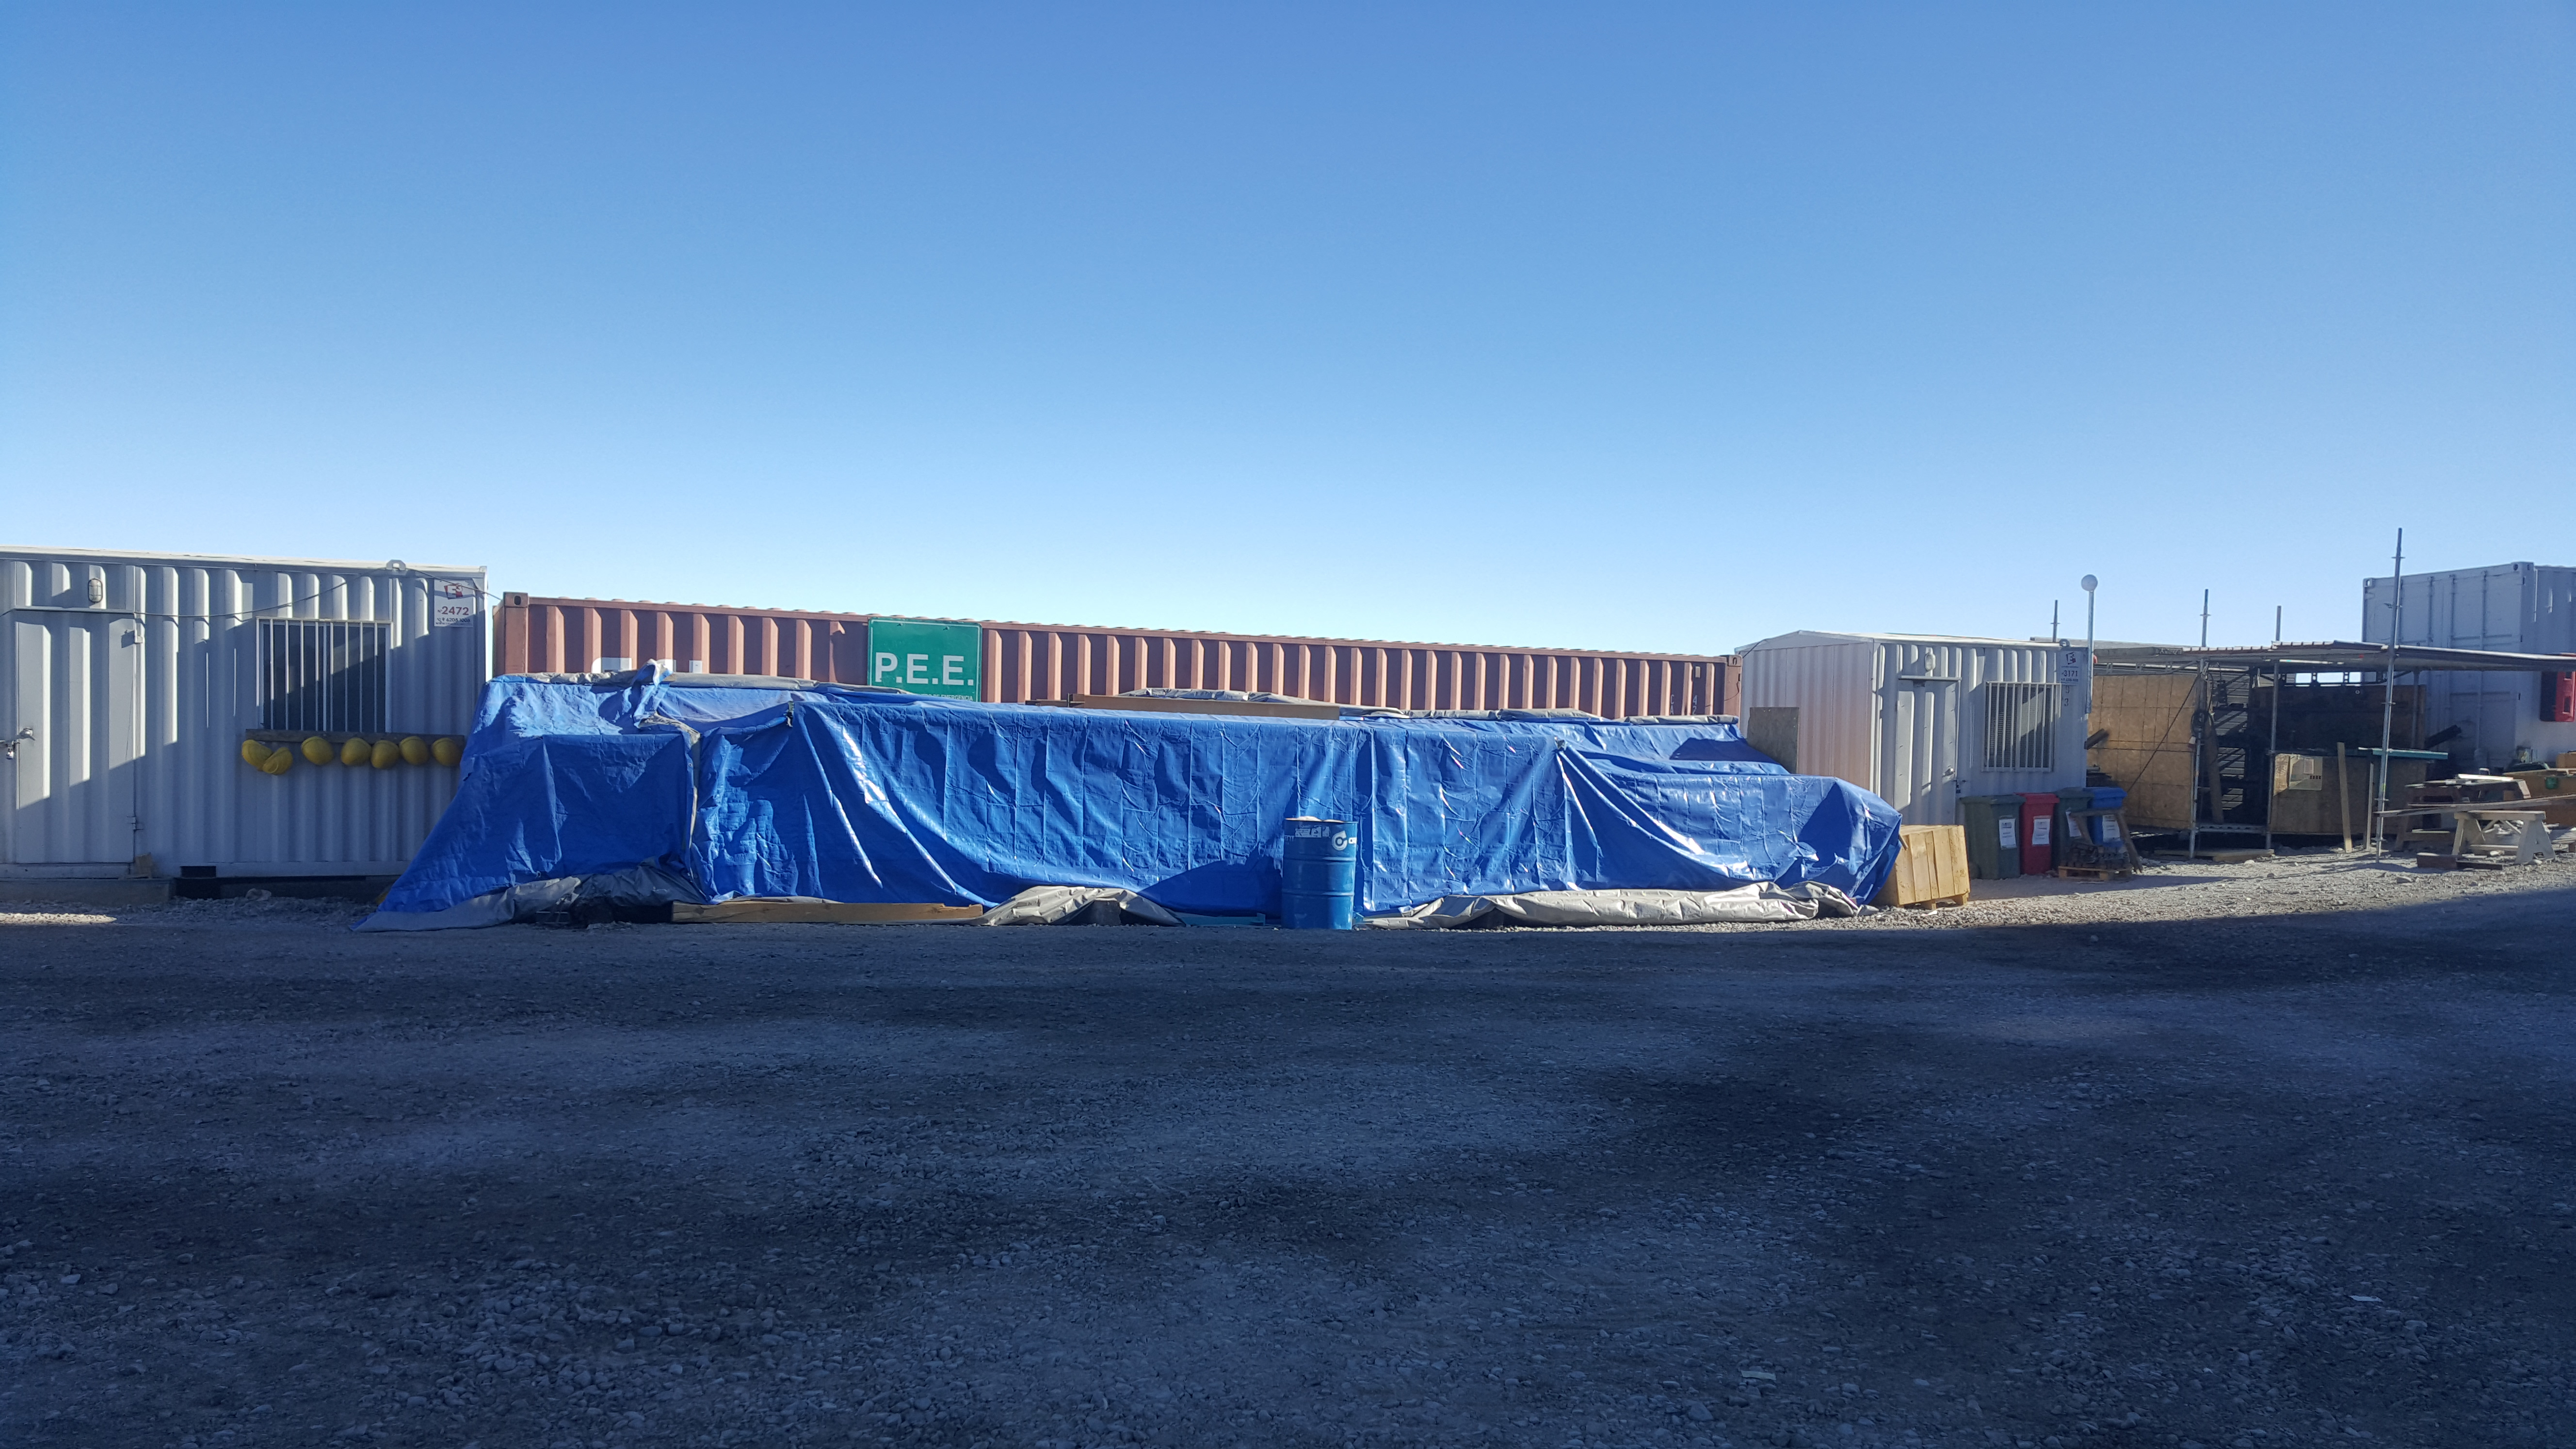

Summit Inspection May 26, 2020

A regular inspection of the Cerro Pachón construction site took place on May 26th. This visit included more work on the Dome and a detailed inspection of Telescope Mount Assembly (TMA) stored materials, as requested by TMA vendor Asturfeito.

Credit: Rubin Observatory/NSF/AURA